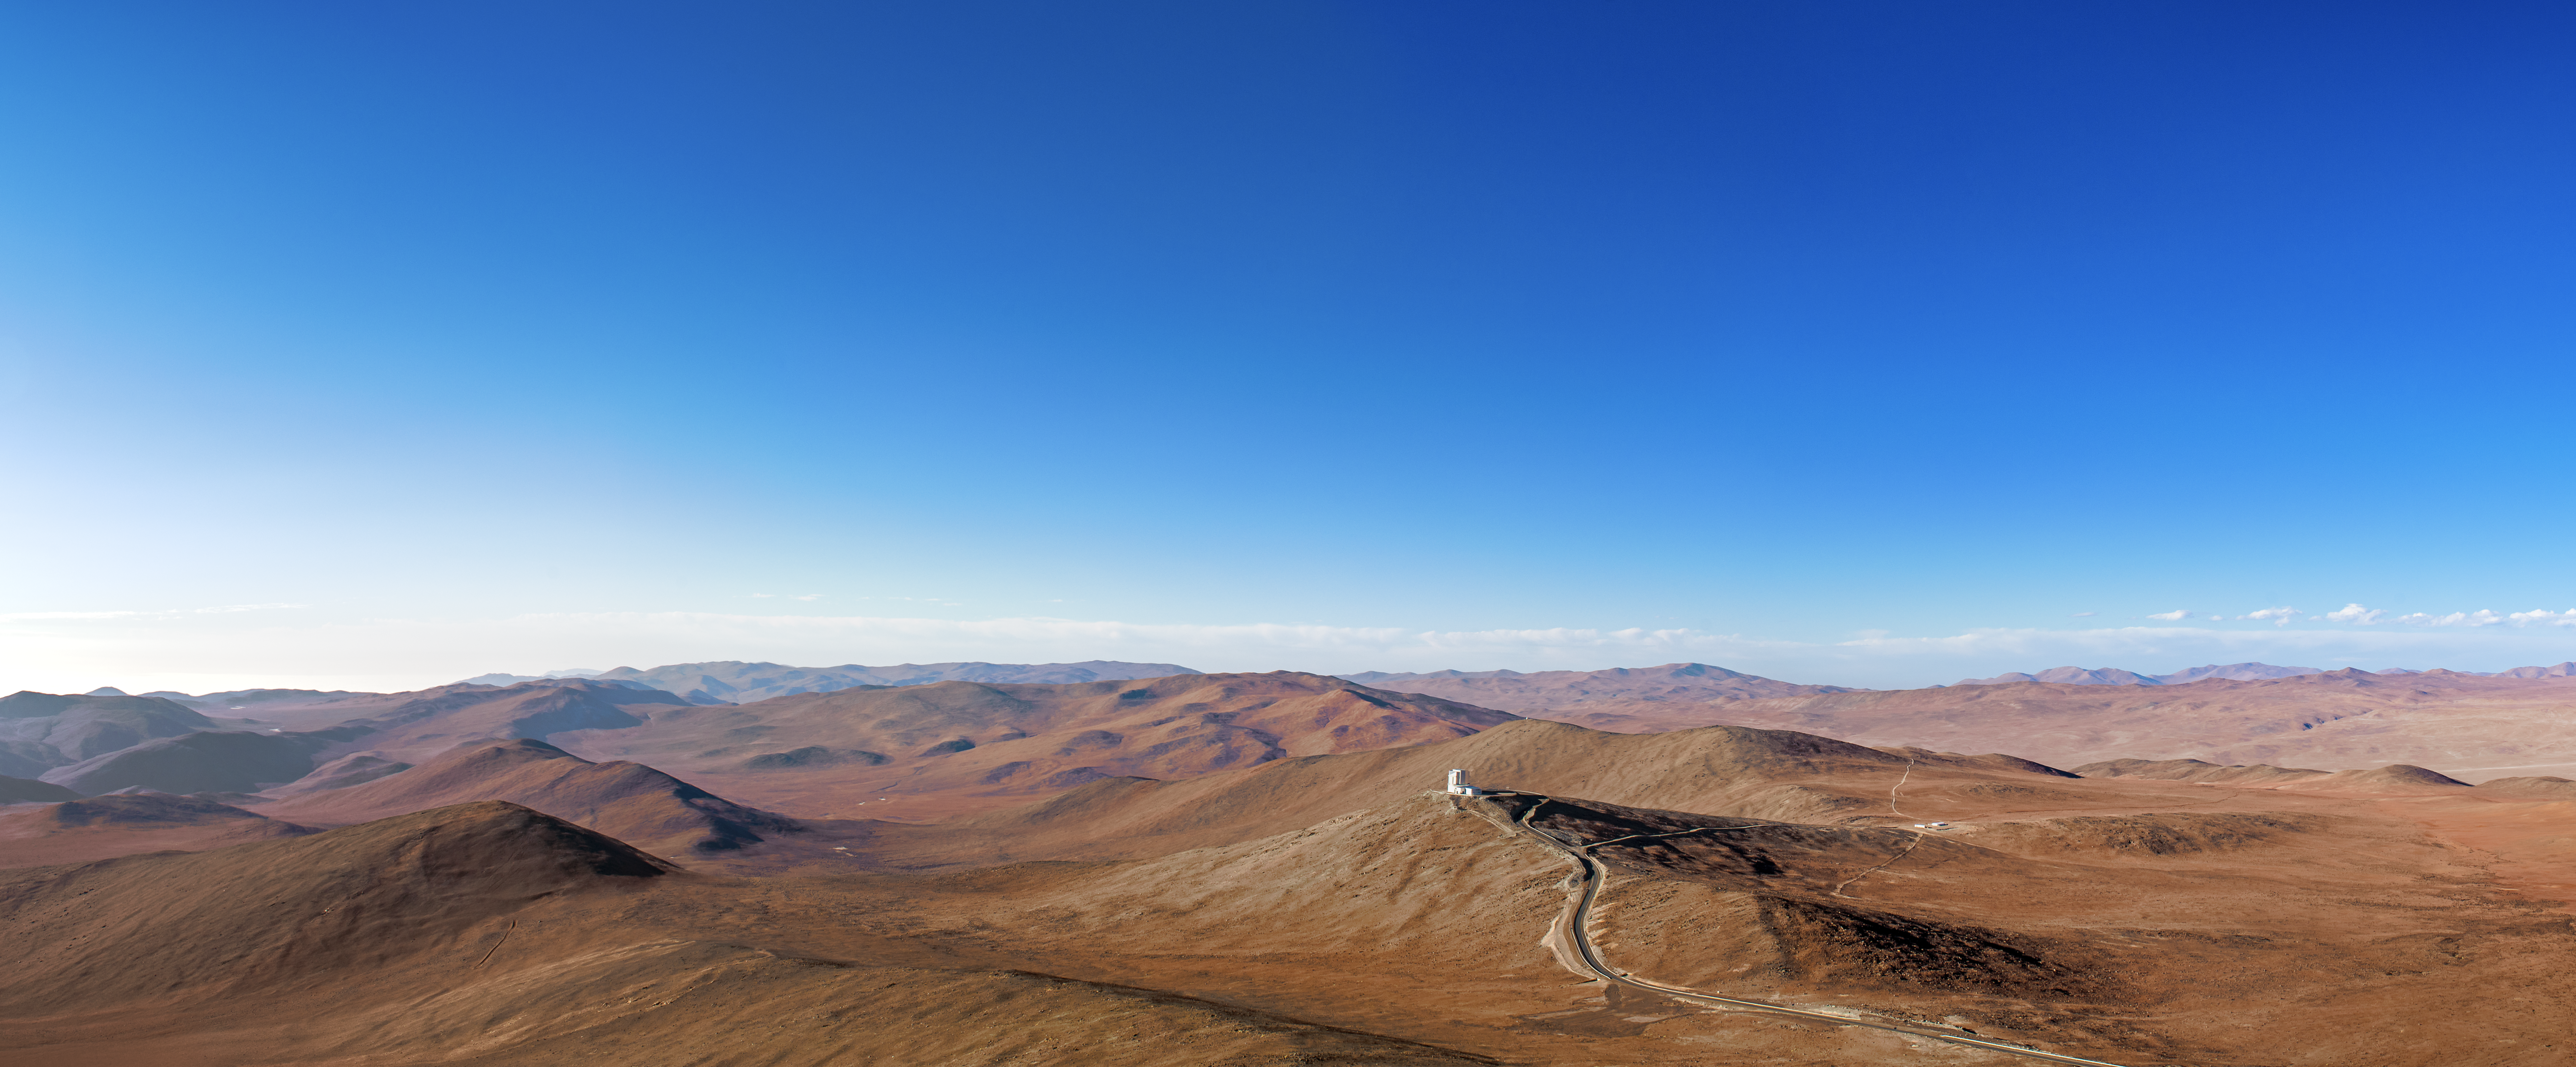

Panorama of the Atacama from Paranal

Paranal trails off towards VISTA and further, into the Atacama desert, which sprawls ever outwards in this panoramic image.

Credit: A. Tudorica/ESO